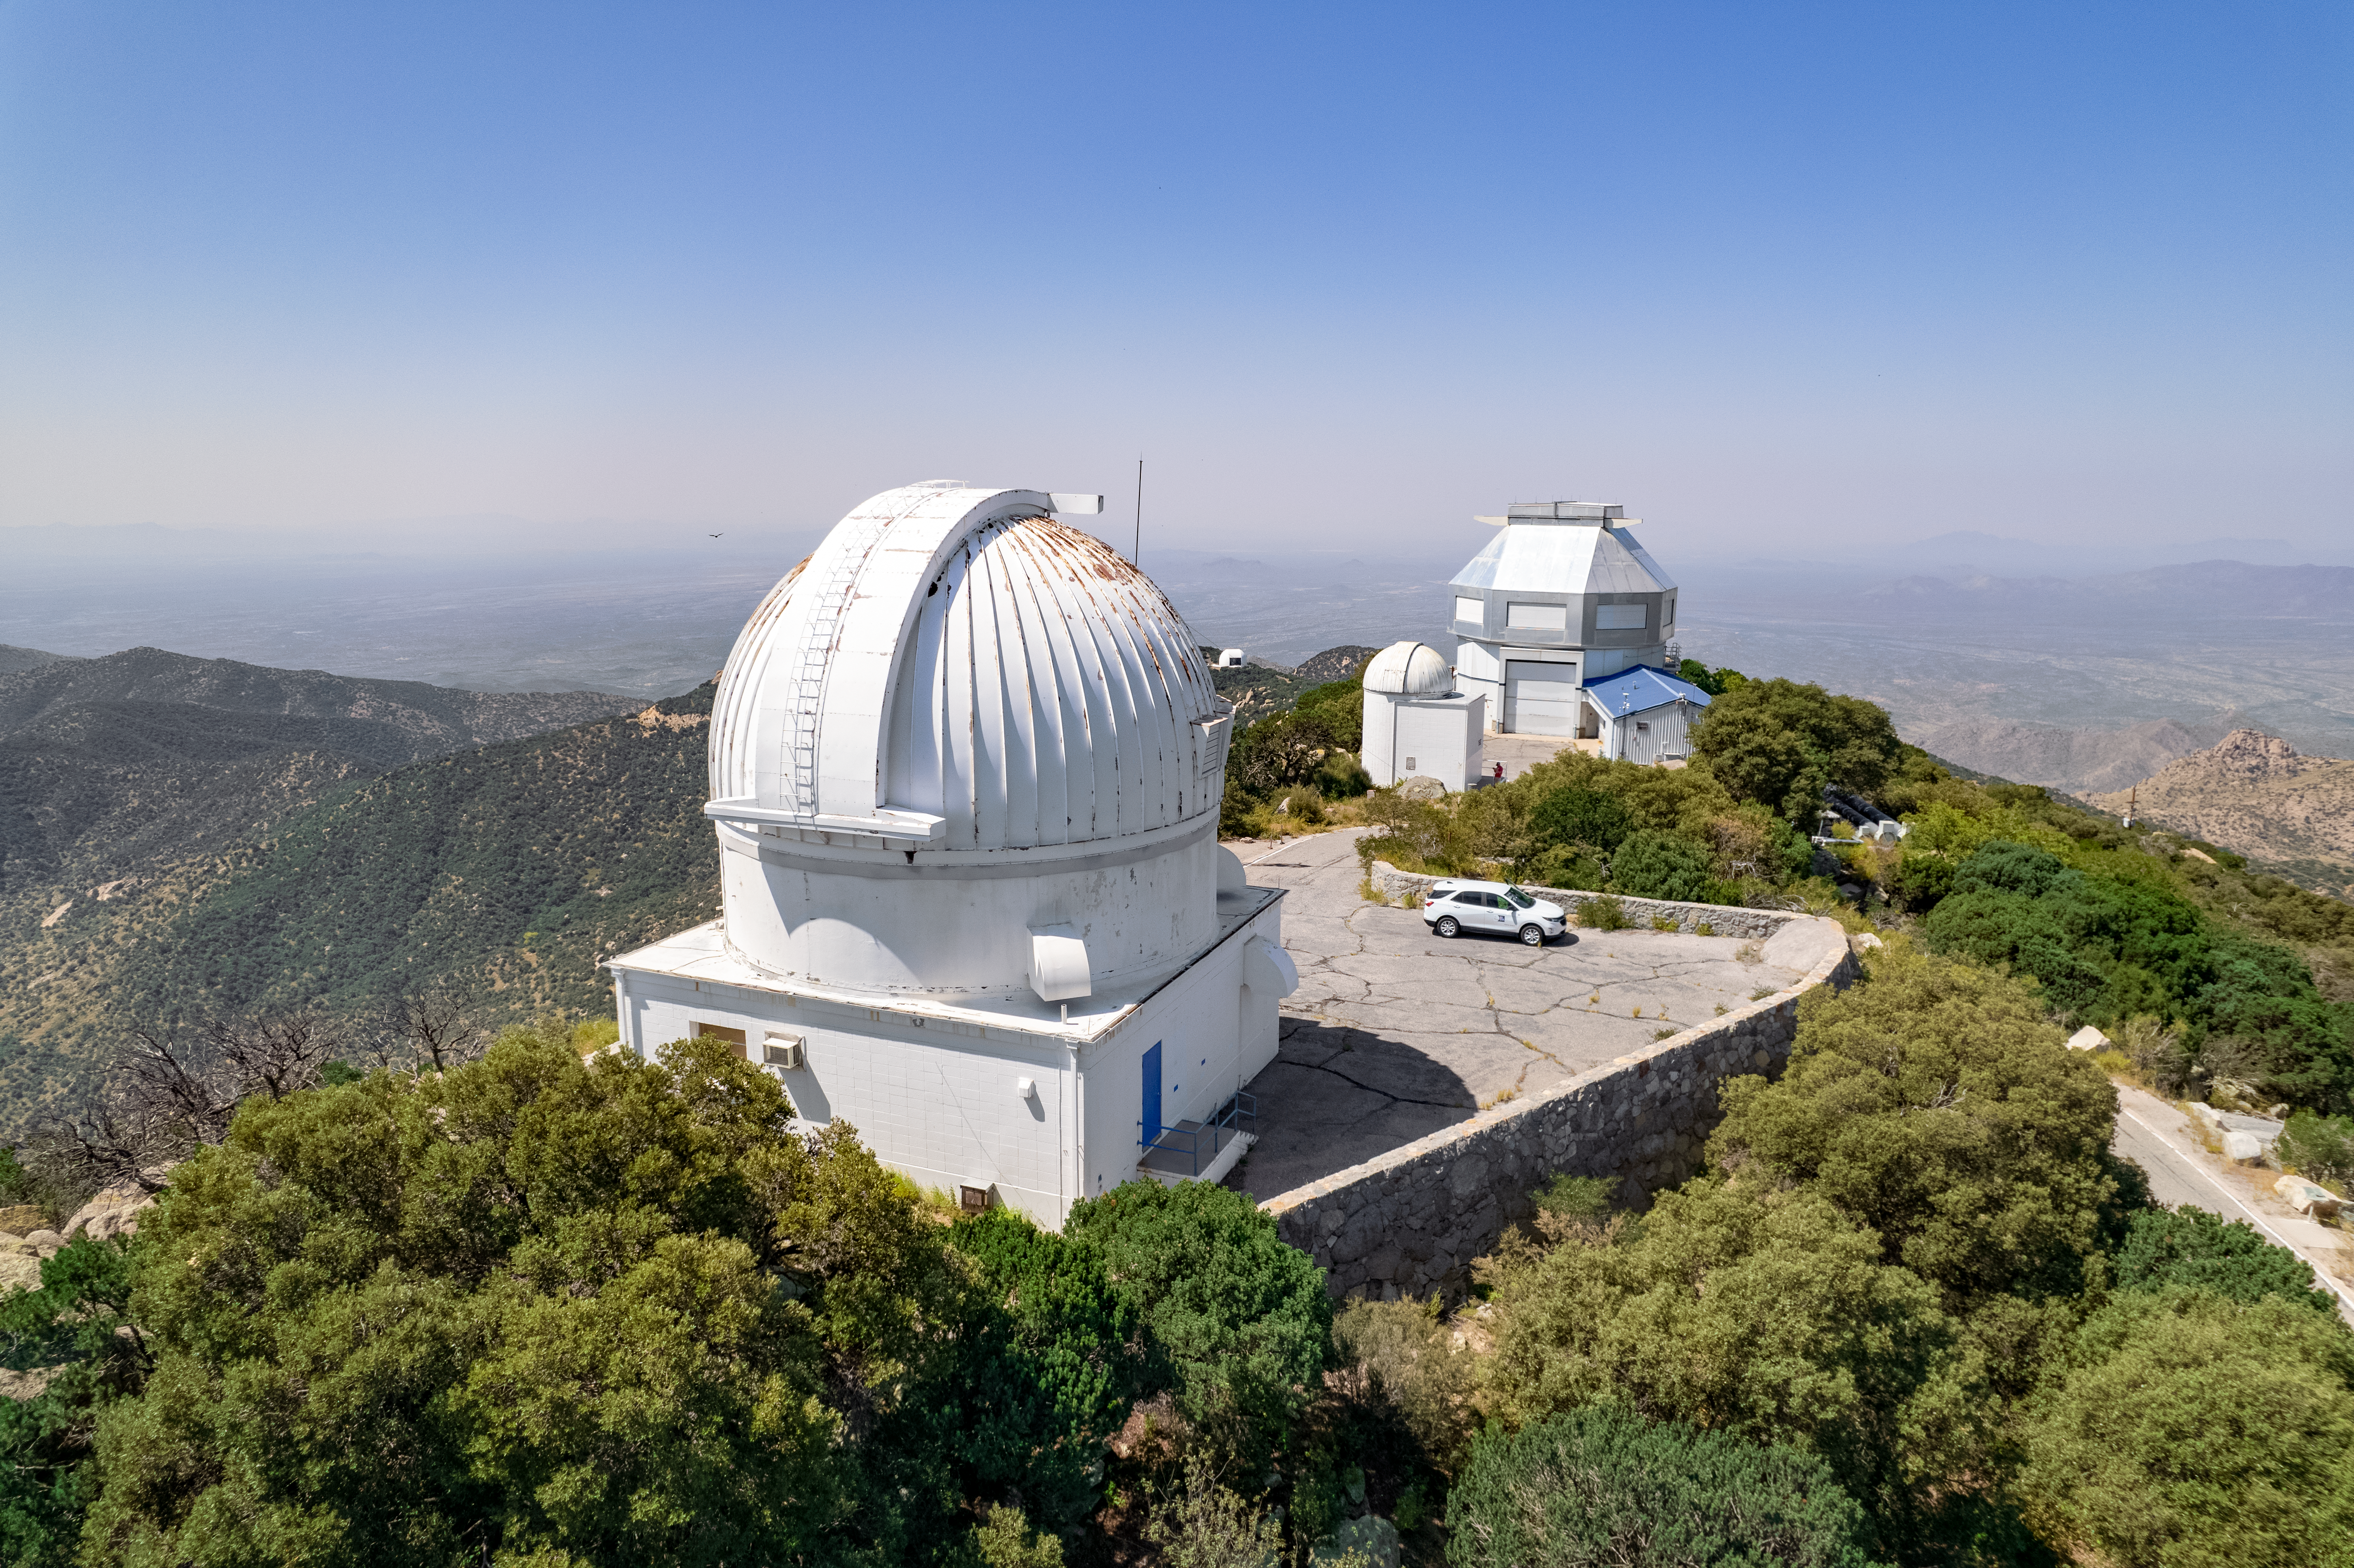

WIYN Telescopes

The WIYN 0.9-meter Telescope is shown here in the foreground with the WIYN 3.5-meter Telescope behind it.

Credit: NOIRLab/AURA/NSF